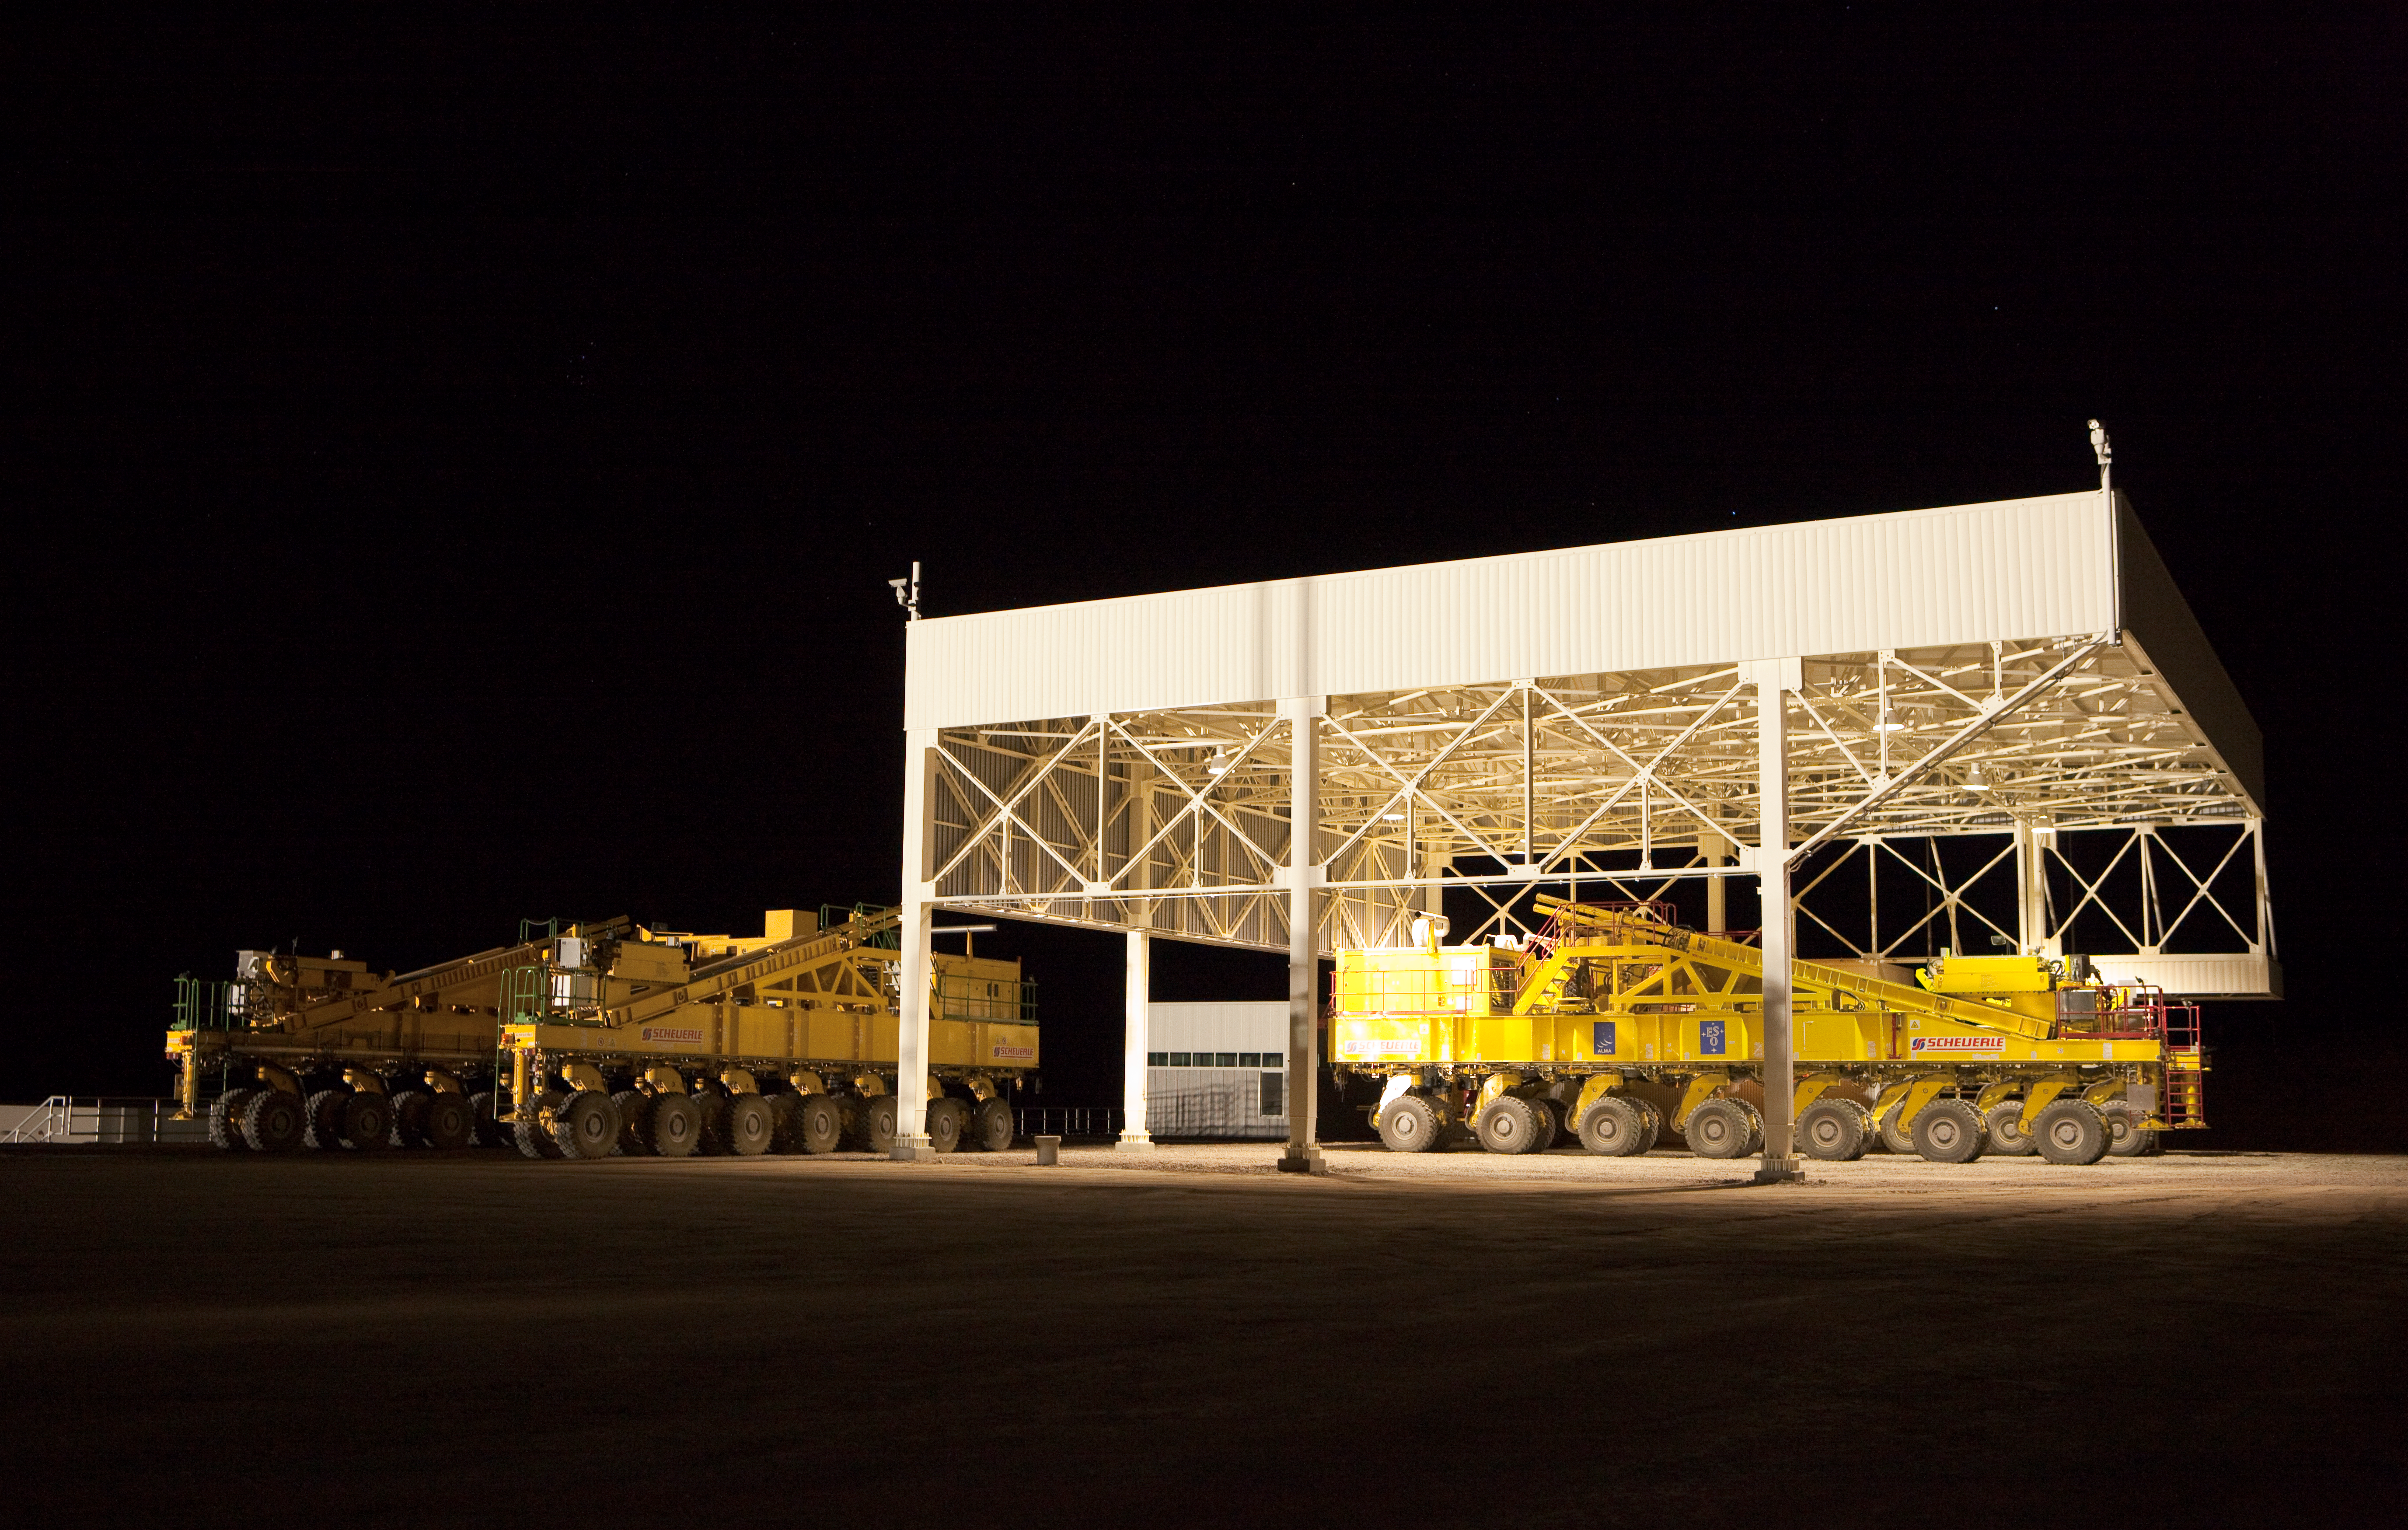

ALMA transporters garage

The garage for the two ALMA transporters. Image taken in March 2009

Credit: ALMA (ESO/NAOJ/NRAO)